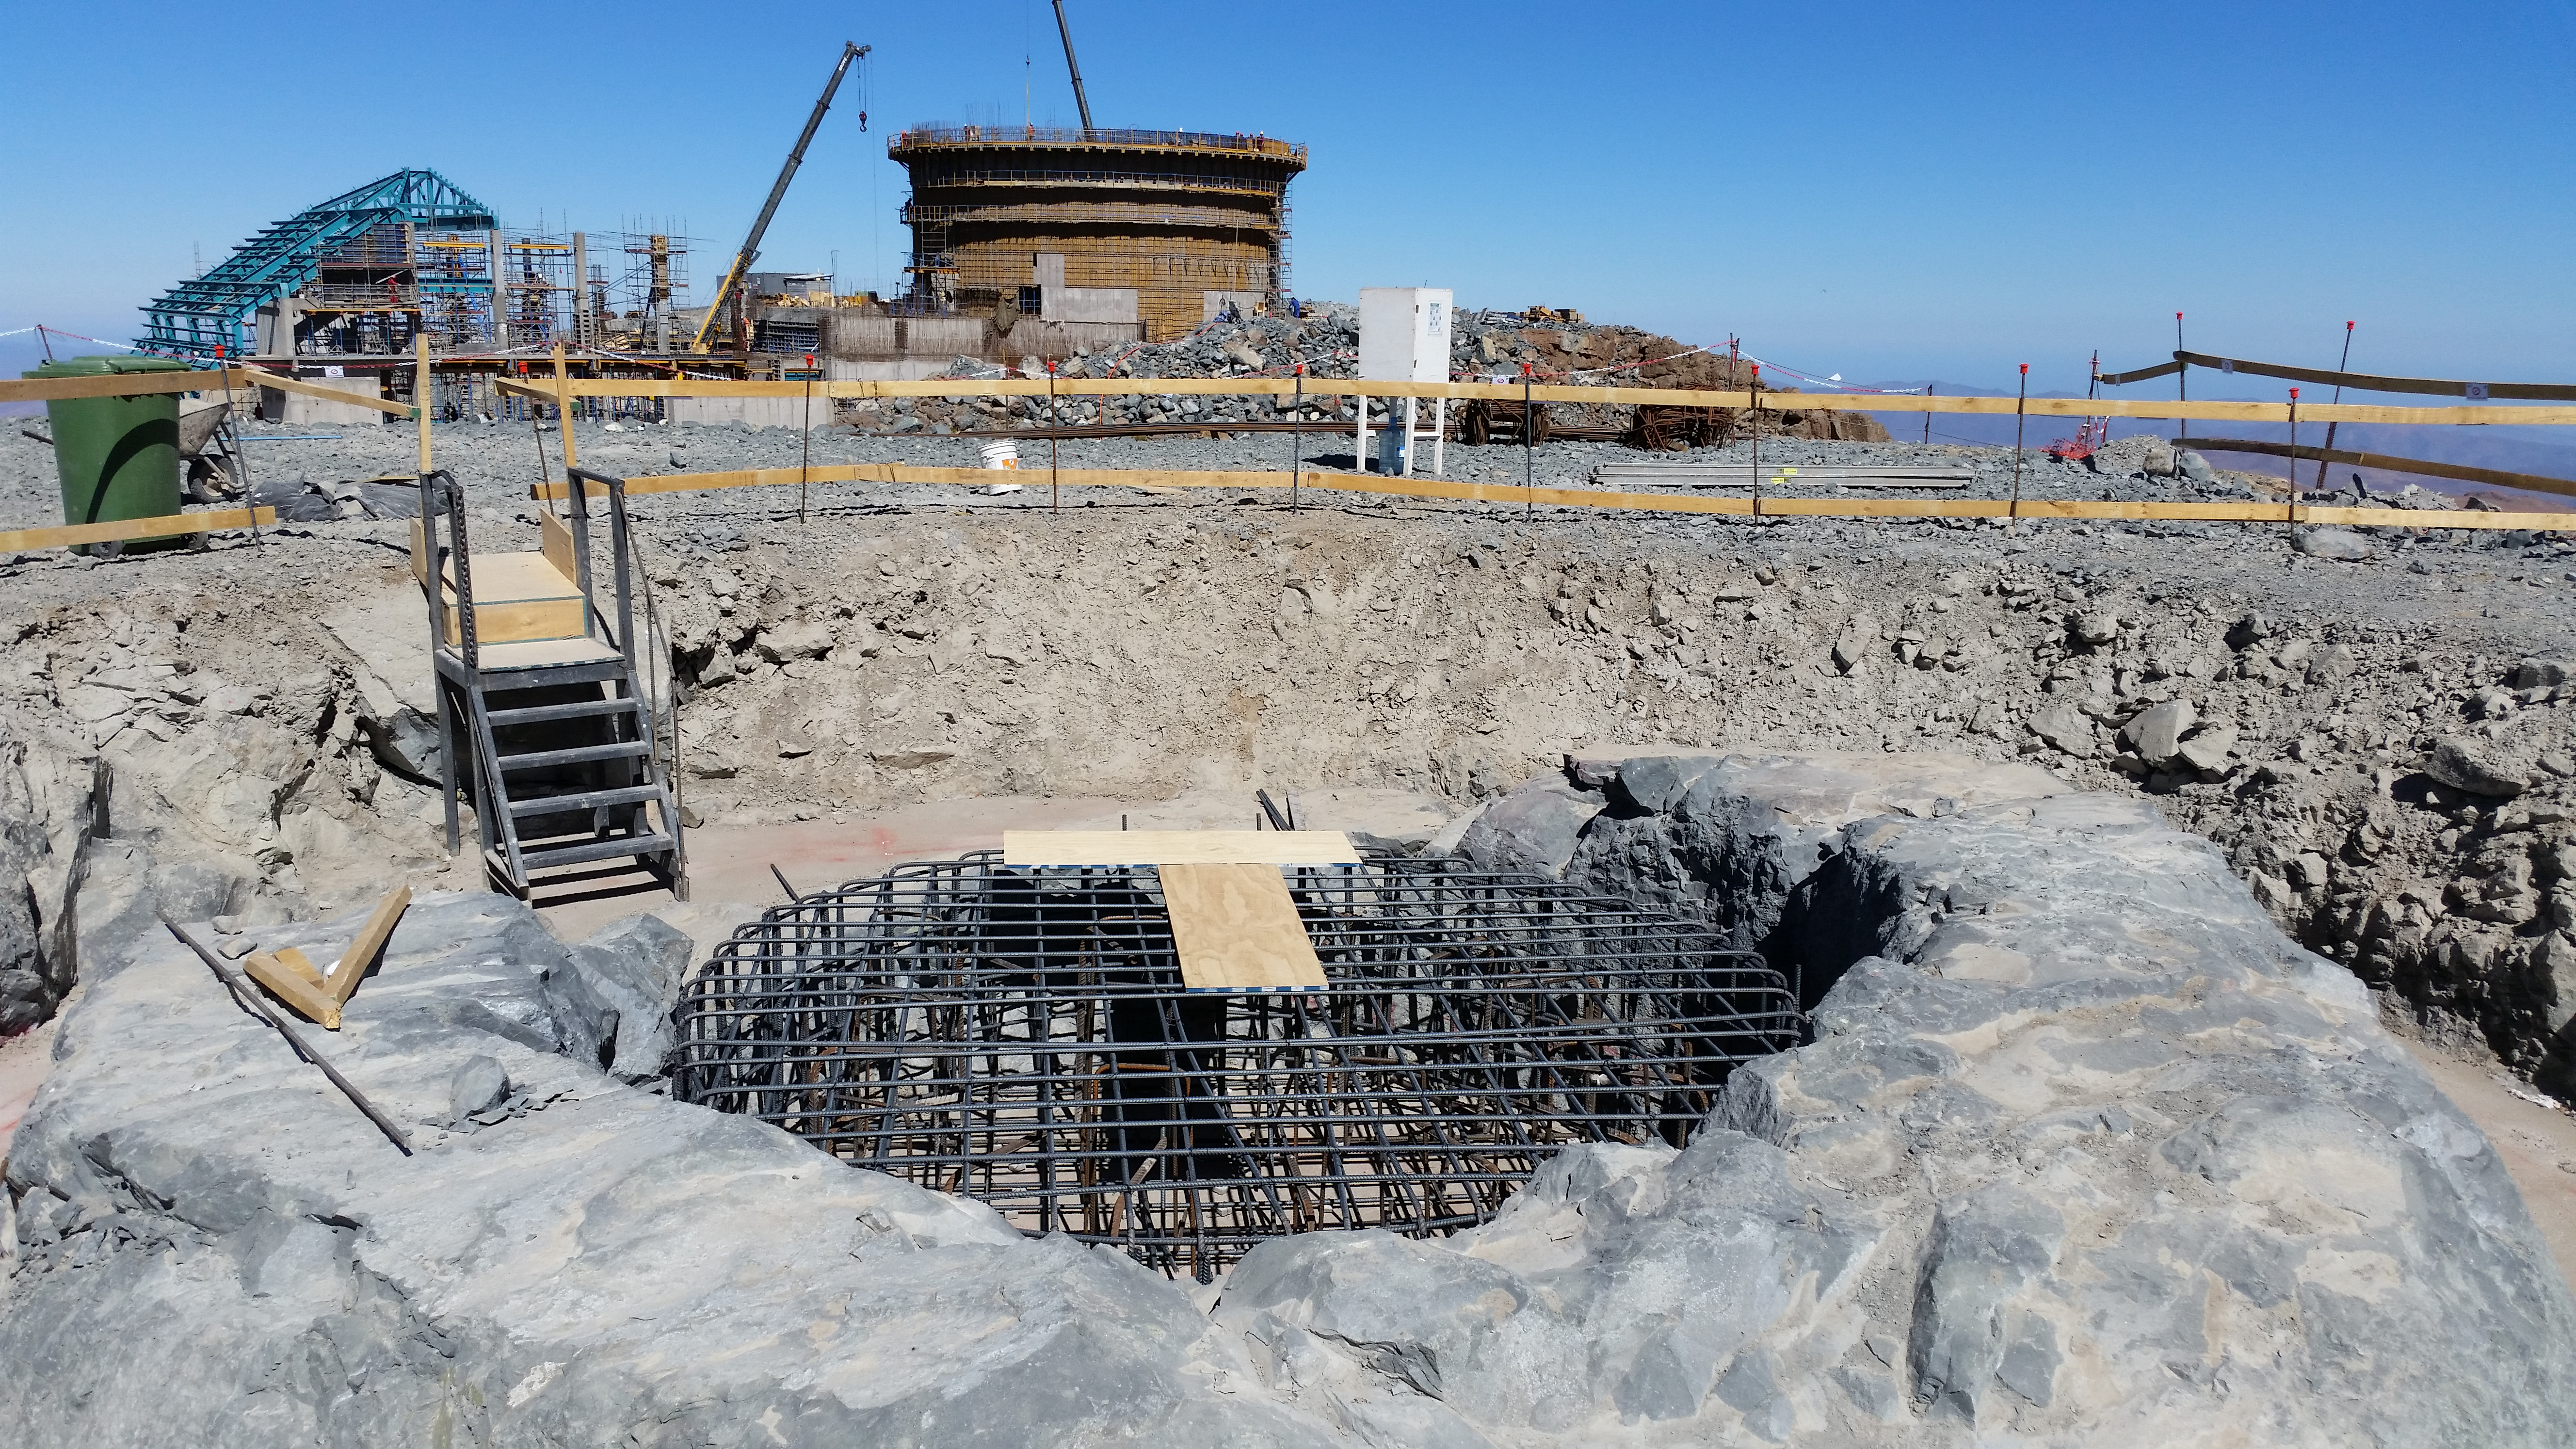

Besalco begins work

Besalco begins work on the foundation of the telescope calibration.

Credit: Rubin Observatory/NSF/AURA